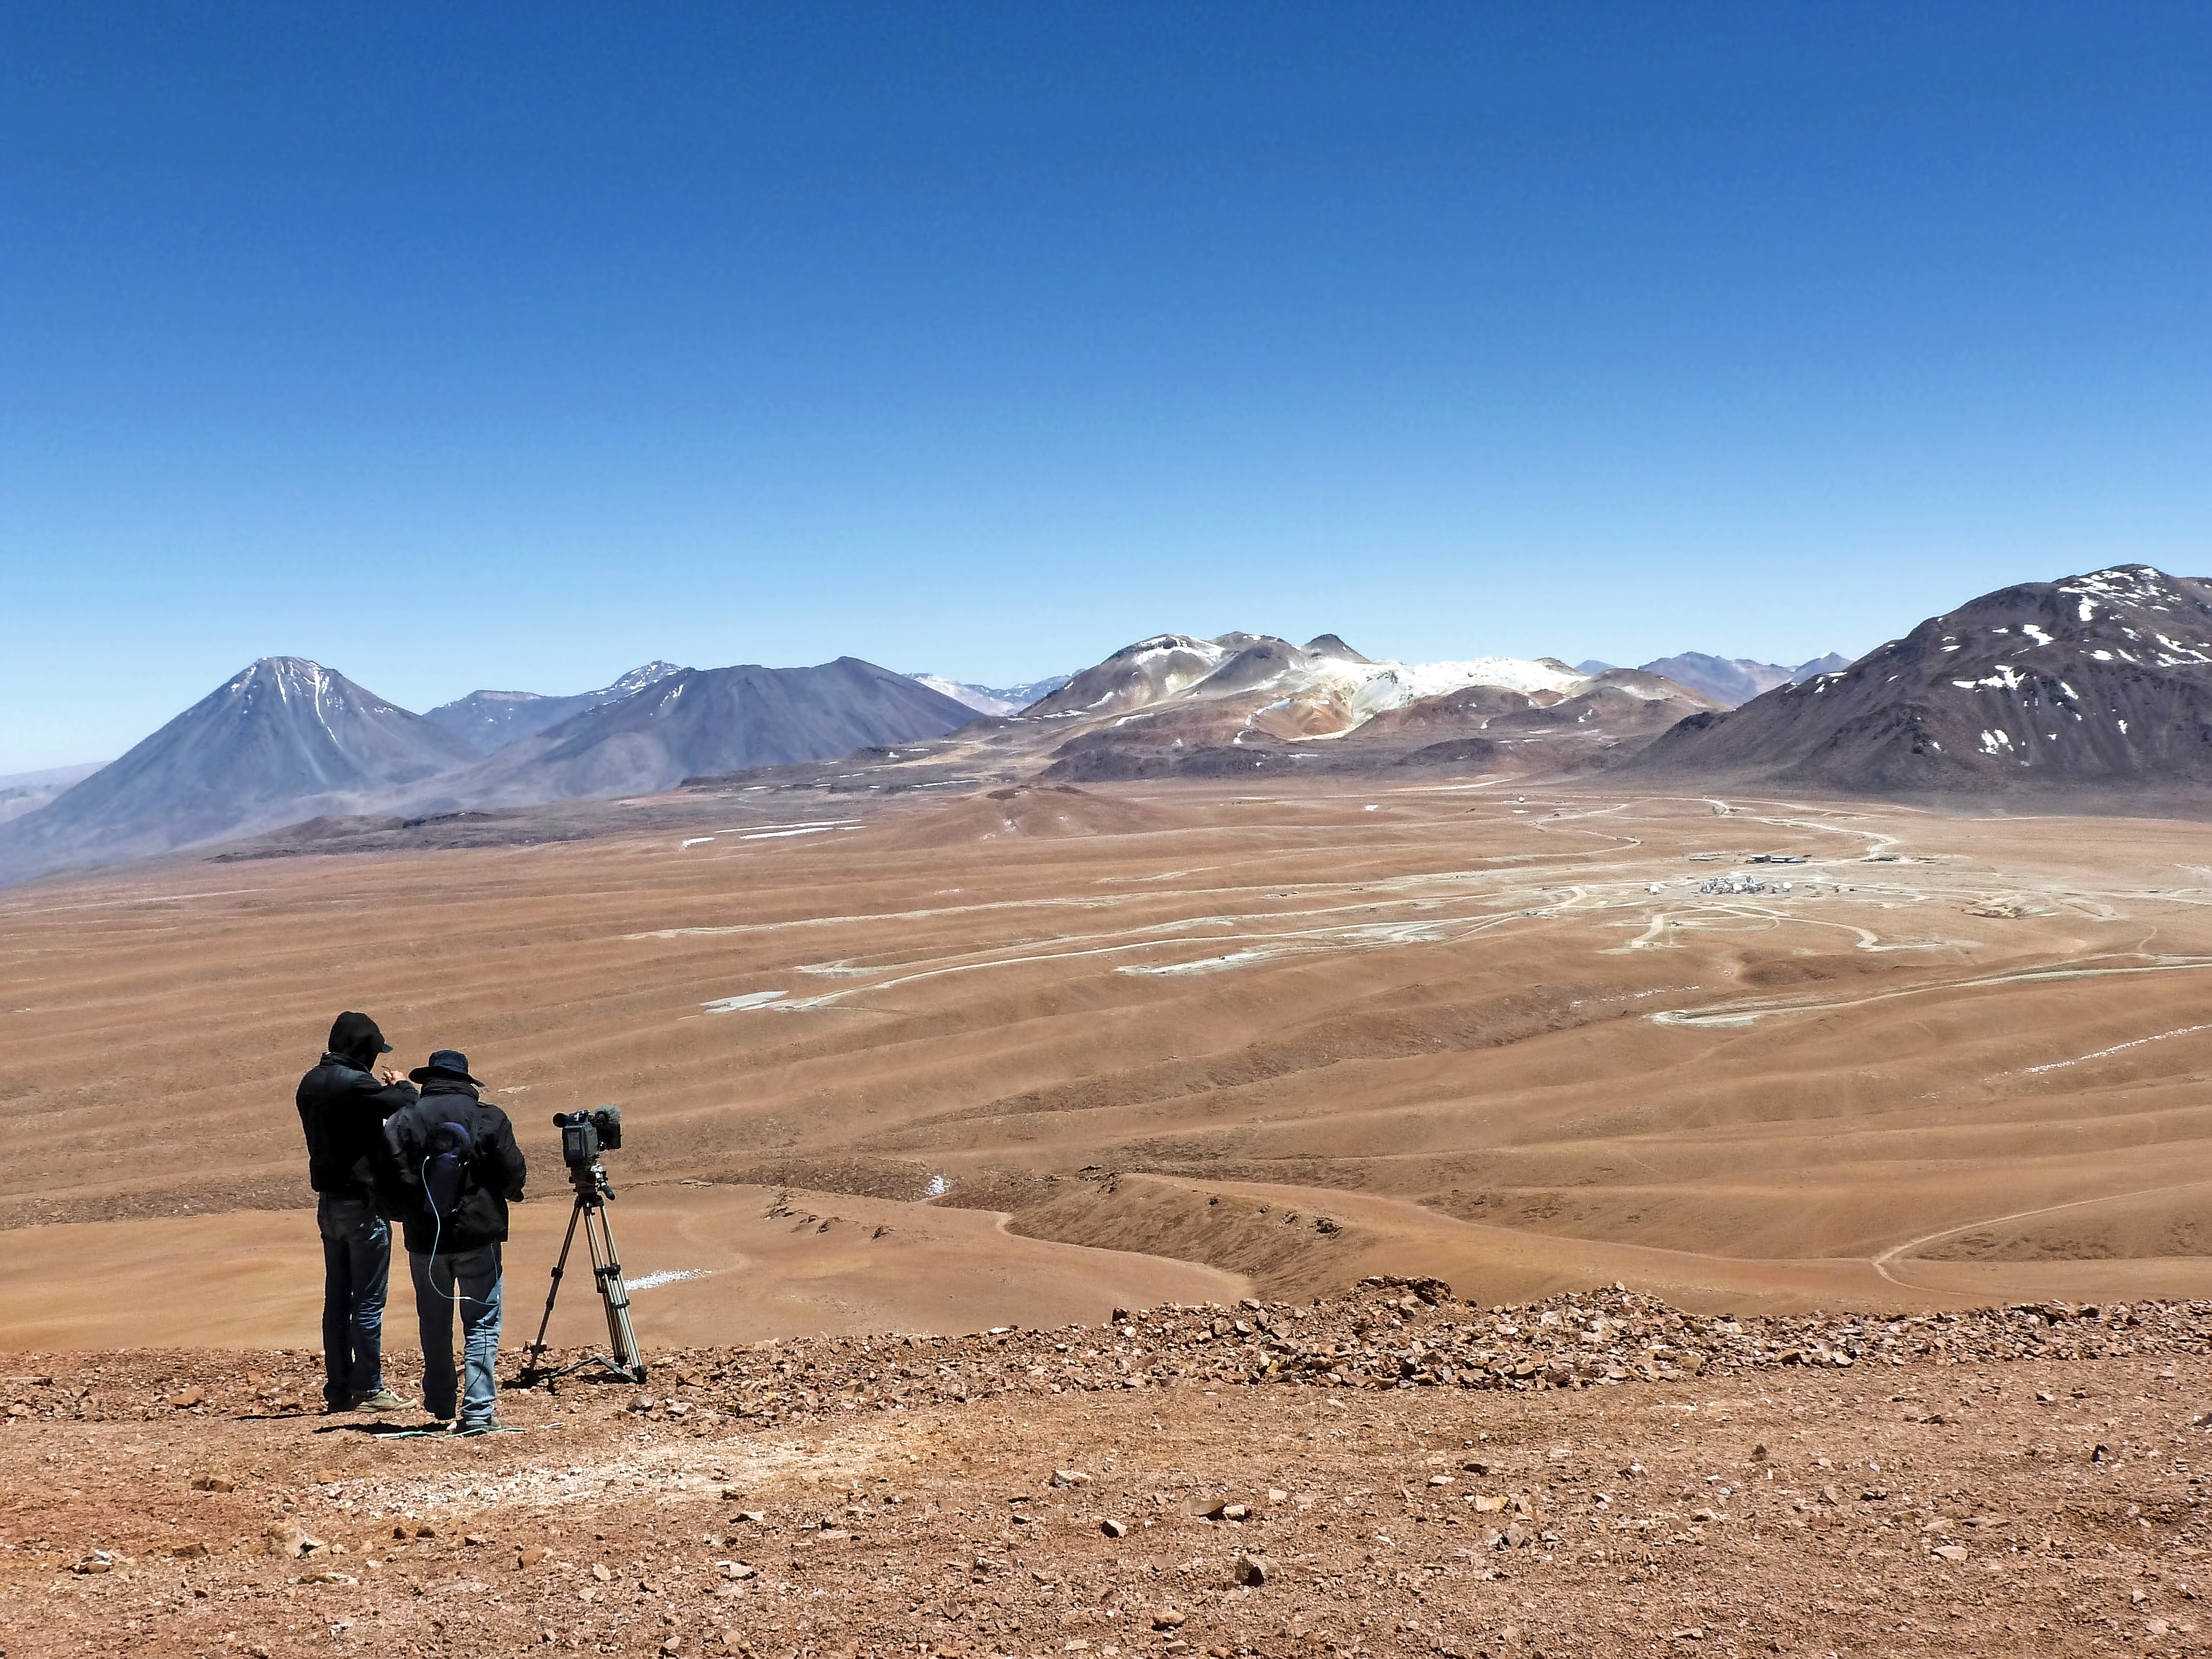

Filming The Eyes of the Atacama at the ALMA site

The crew from Marco Polo Film AG, filming the majestic landscape of the Chajnantor Plateau from a nearby peak, on 1 December 2011. They were working on the ALMA documentary The Eyes of the Atacama.

Credit: ESO